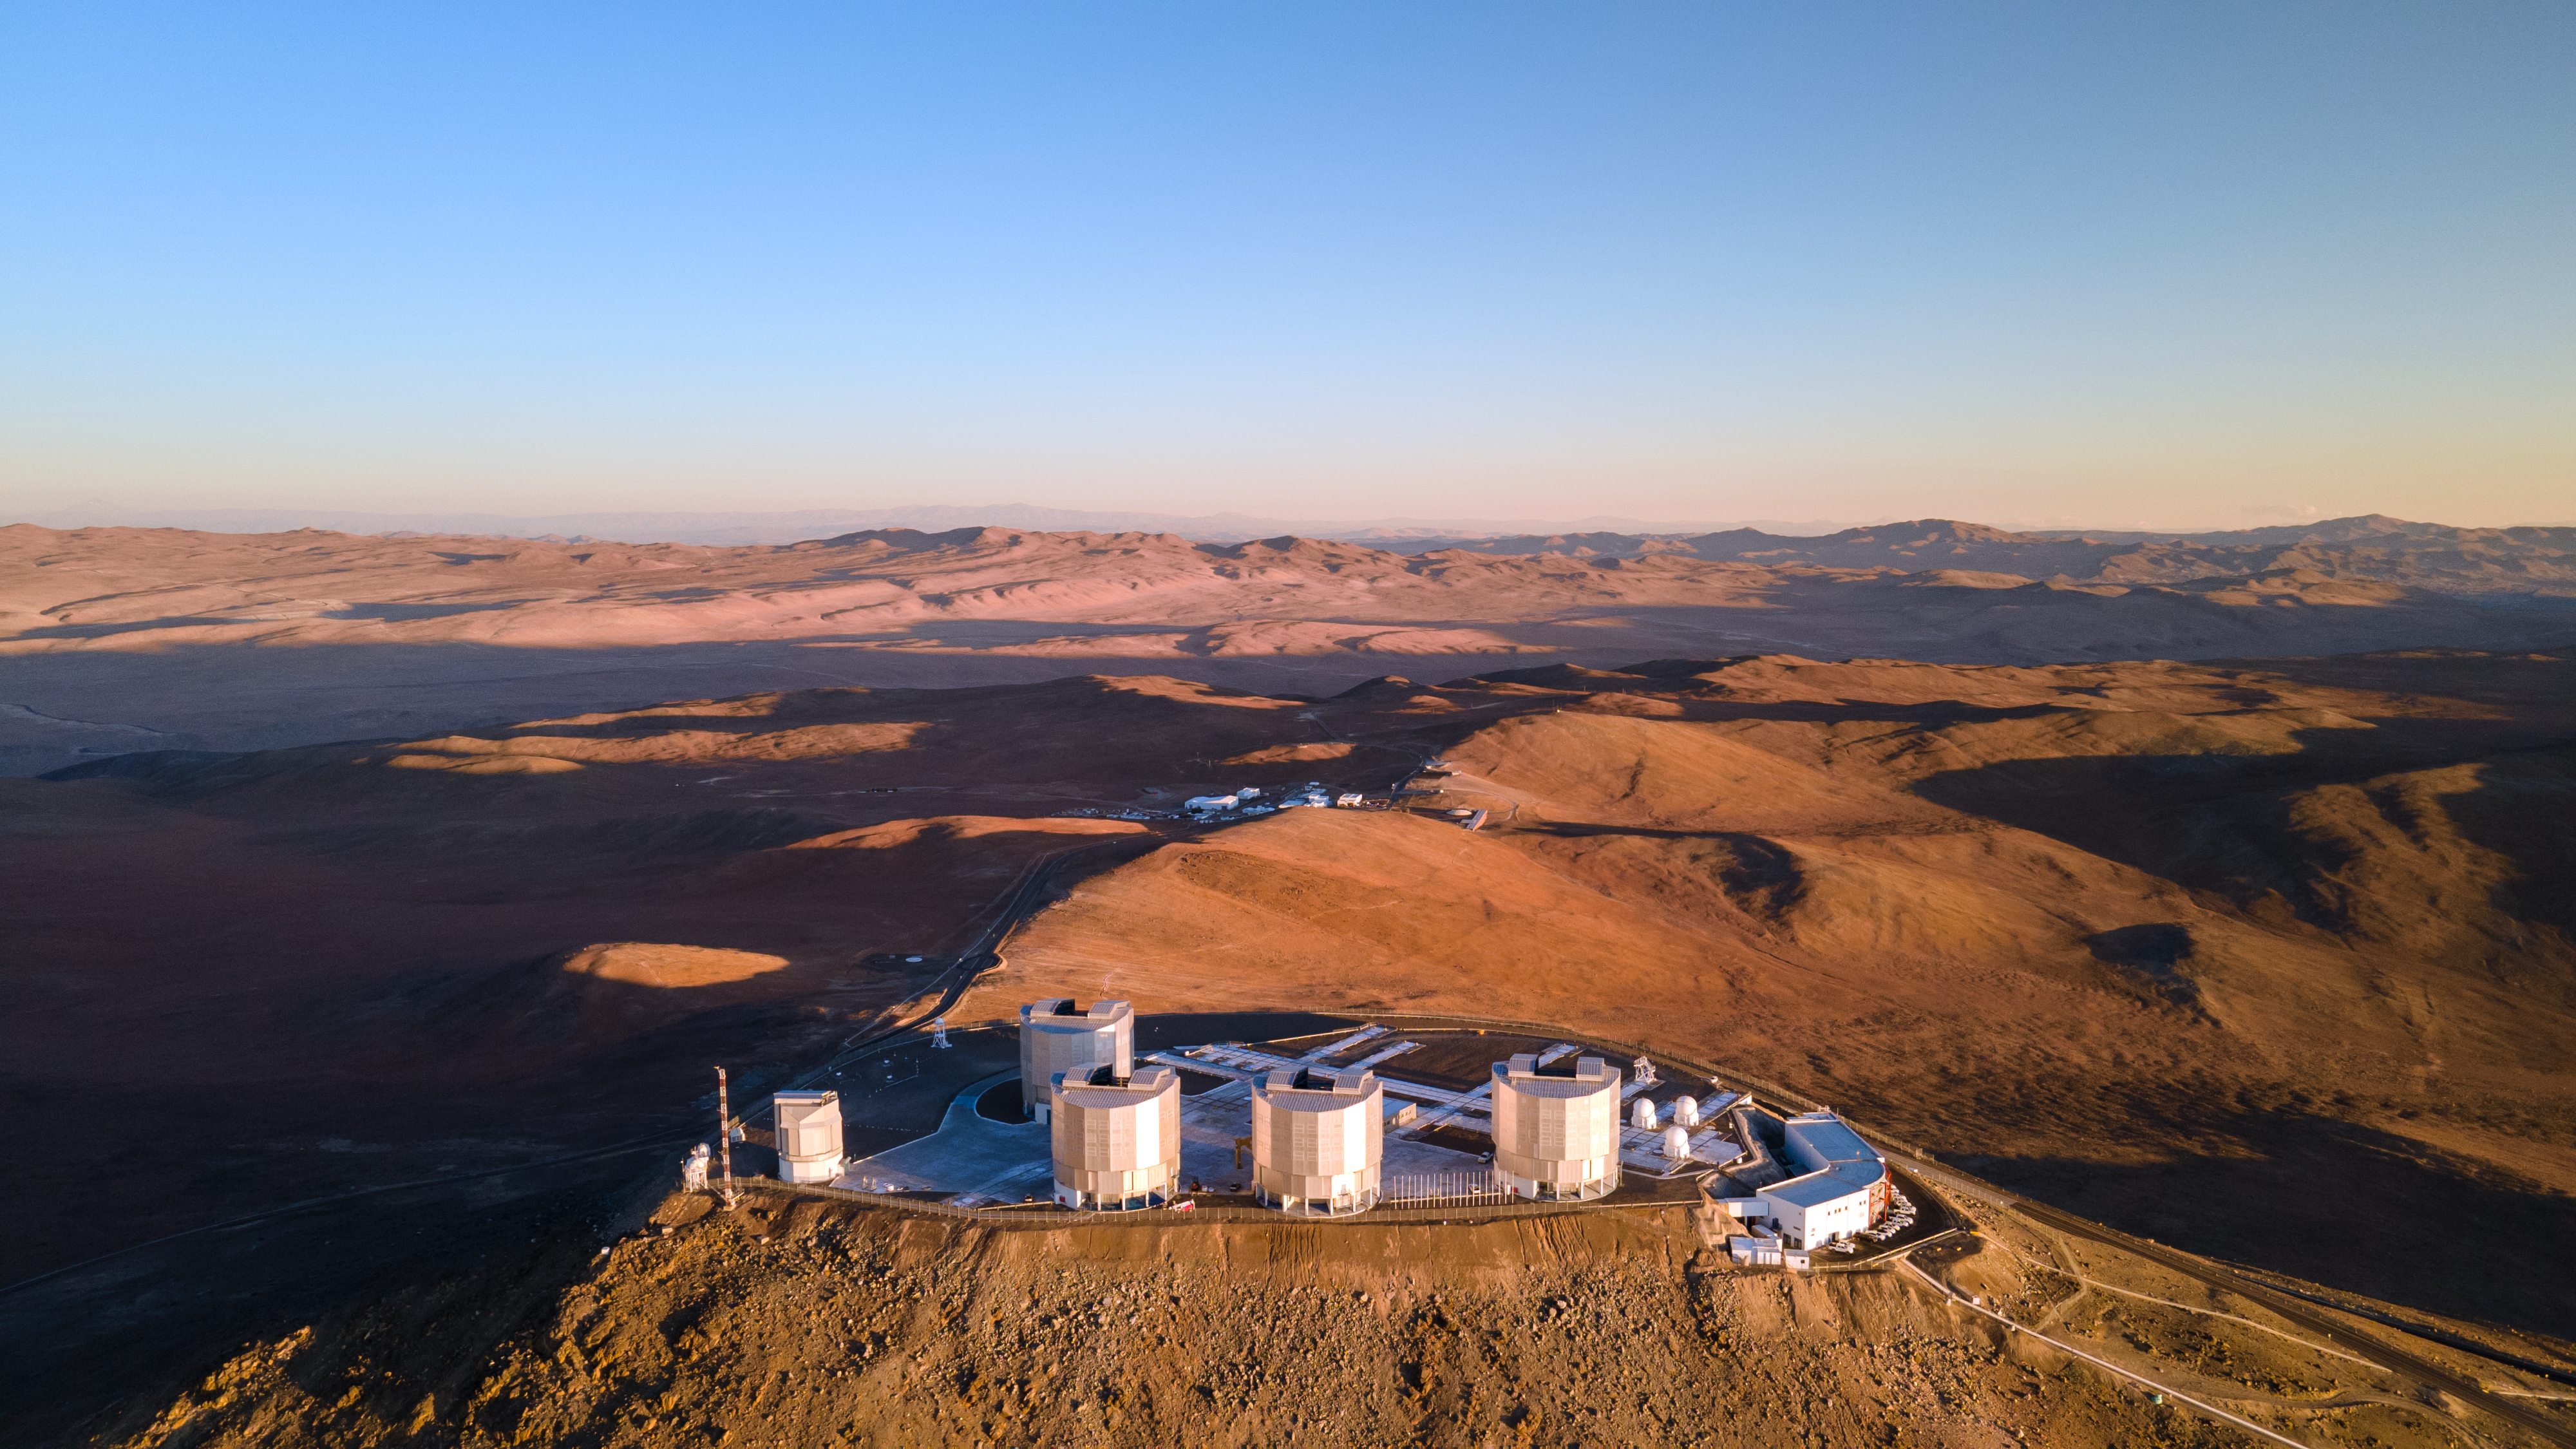

A bird's eye view of ESO’s Very Large Telescope

This image, taken from way up in the air above Cerro Paranal at sunset, looks down over ESO’s Very Large Telescope (VLT) and the stunning surroundings of the Atacama Desert, Chile. The VLT consists of four Unit Telescopes — the large cylindrical structures clearly visible here — with main mirrors of 8.2-m diameter and four movable 1.8-m diameter Auxiliary Telescopes — the small spherical structures on the right of the platform. The telescopes are capable of working not only individually, but also together as part of the ESO Very Large Telescope Interferometer, a feat of engineering that allows astronomers to detect much finer details of the cosmos than would otherwise be possible.

Credit: ESO